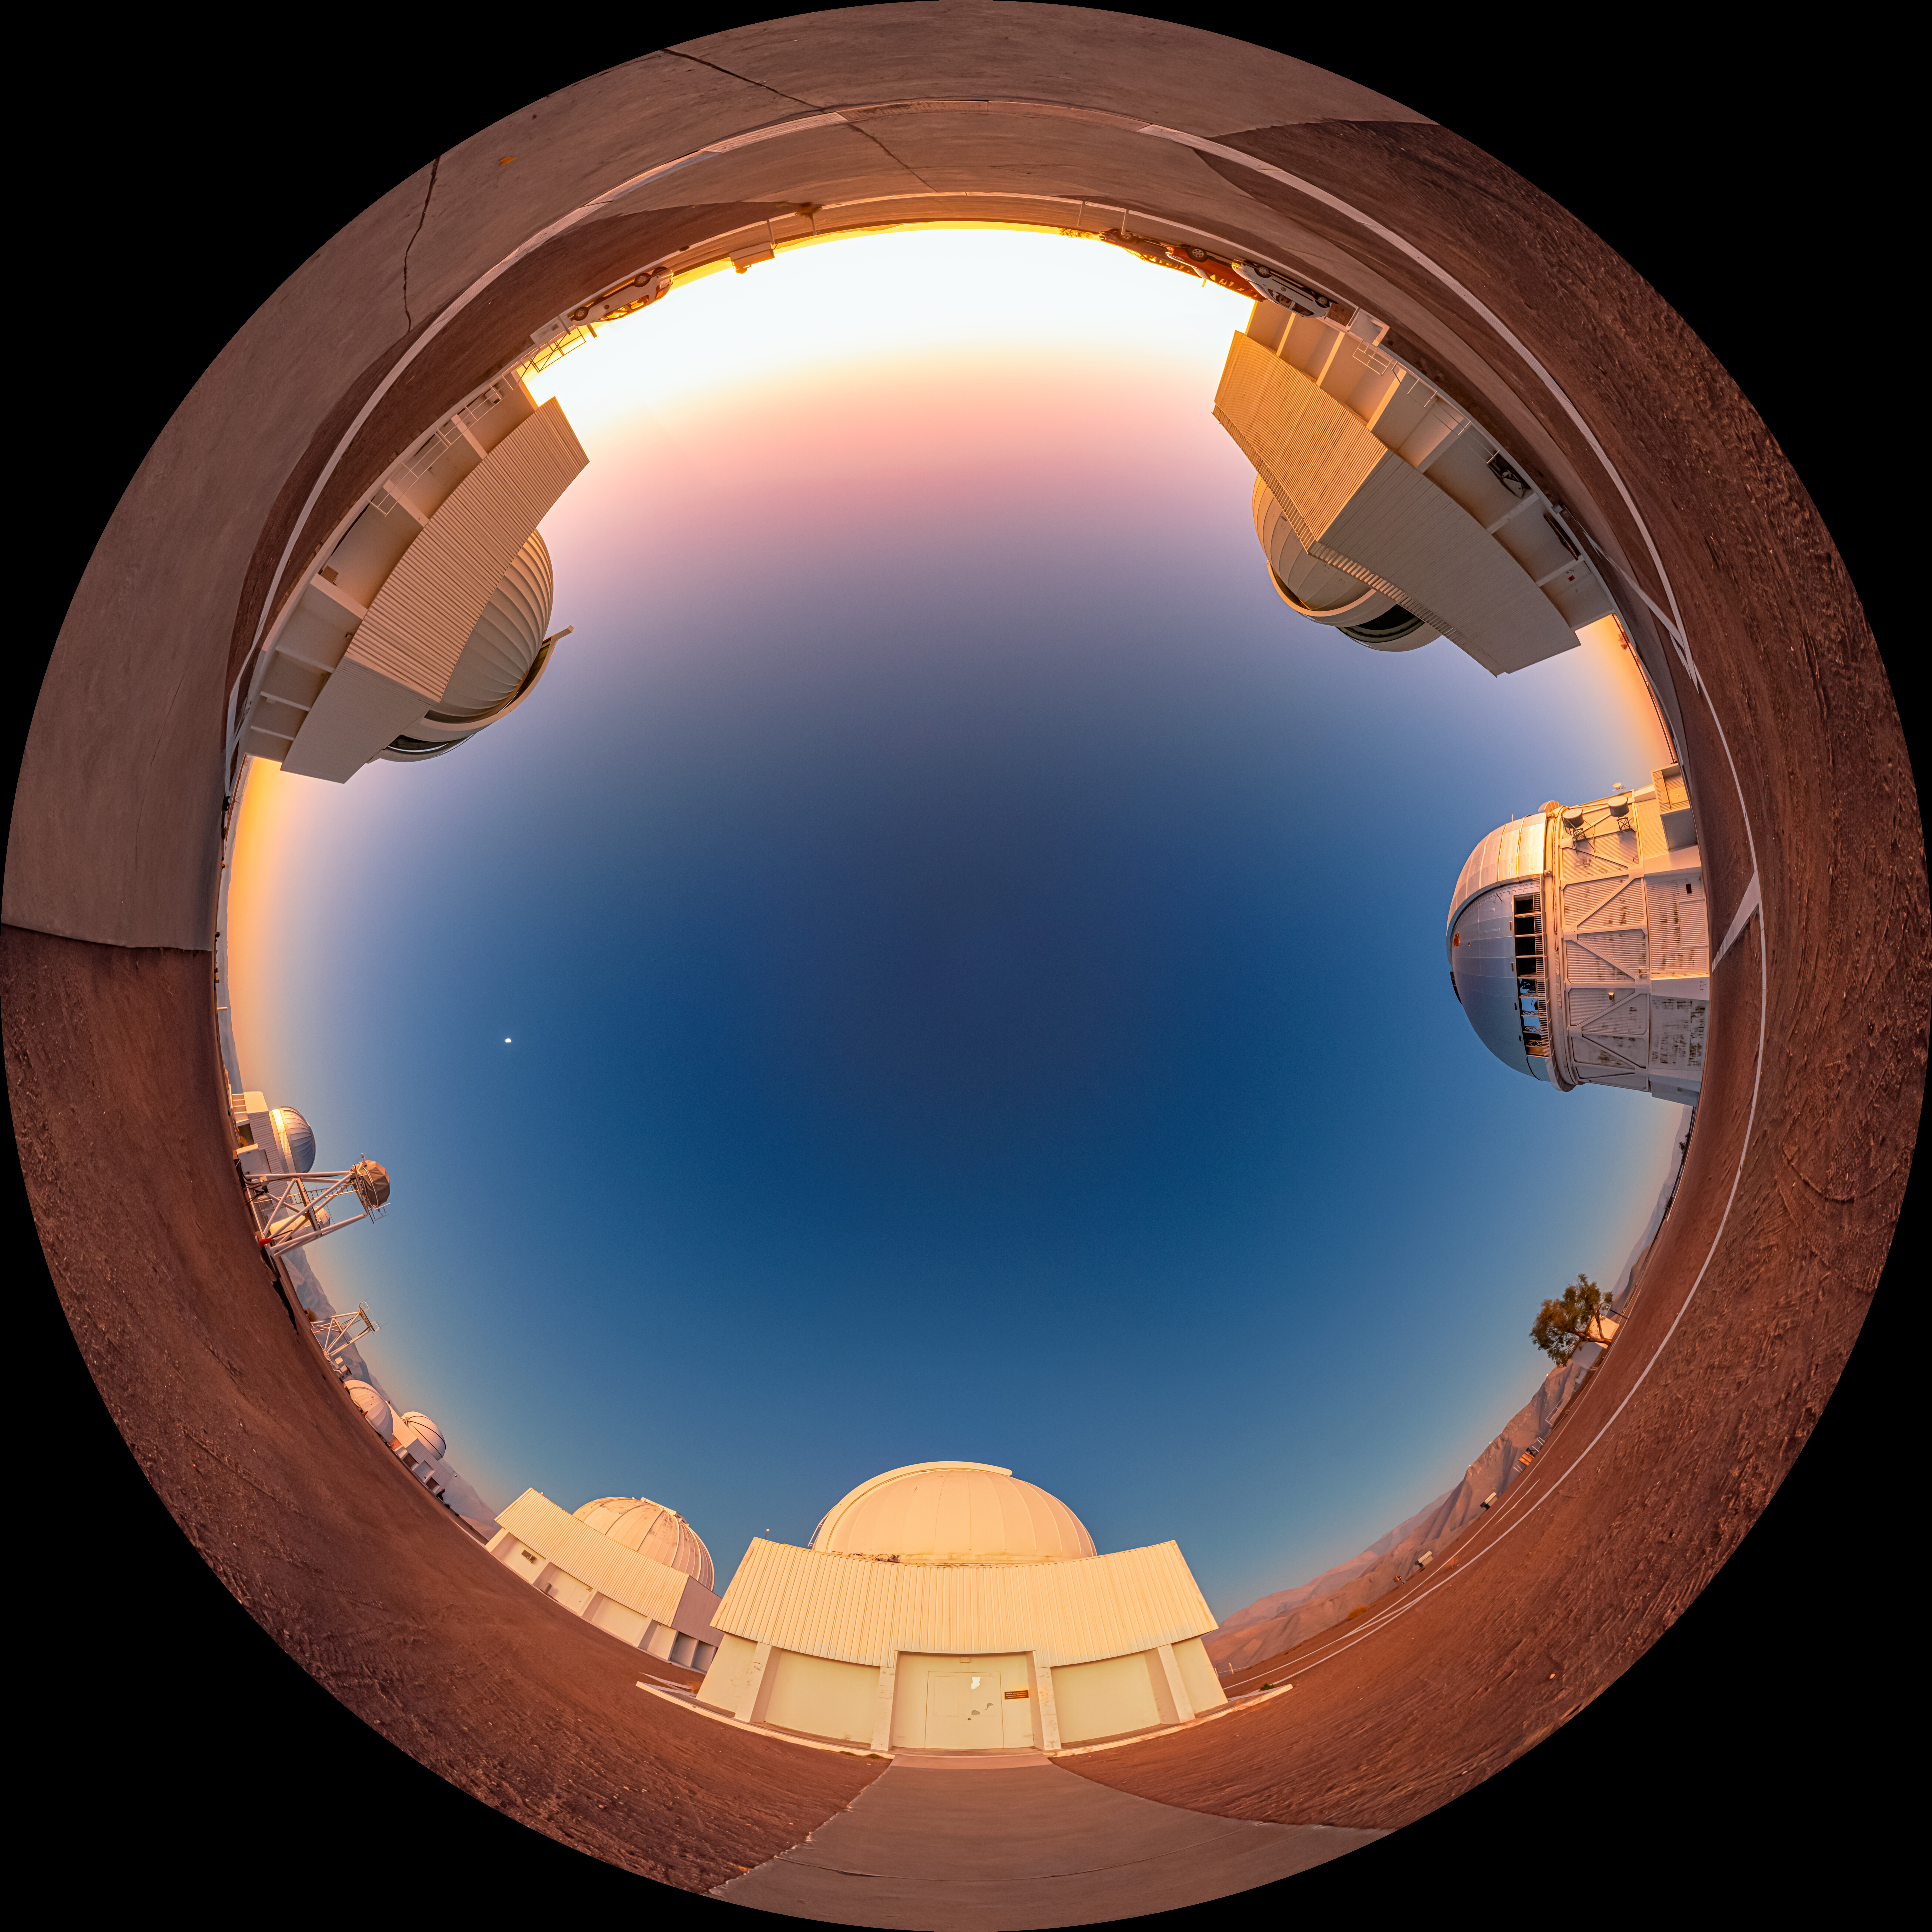

Sunset Behind Cerro Tololo Inter-American Observatory Fulldome

A fulldome view of the sun setting behind the upper plateau of Cerro Tololo Inter-American Observatory (CTIO), a Program of NSF NOIRLab.

A 360 panorama version of this image can be found here.

Credit: CTIO/NOIRLab/NSF/AURA/P. Horálek